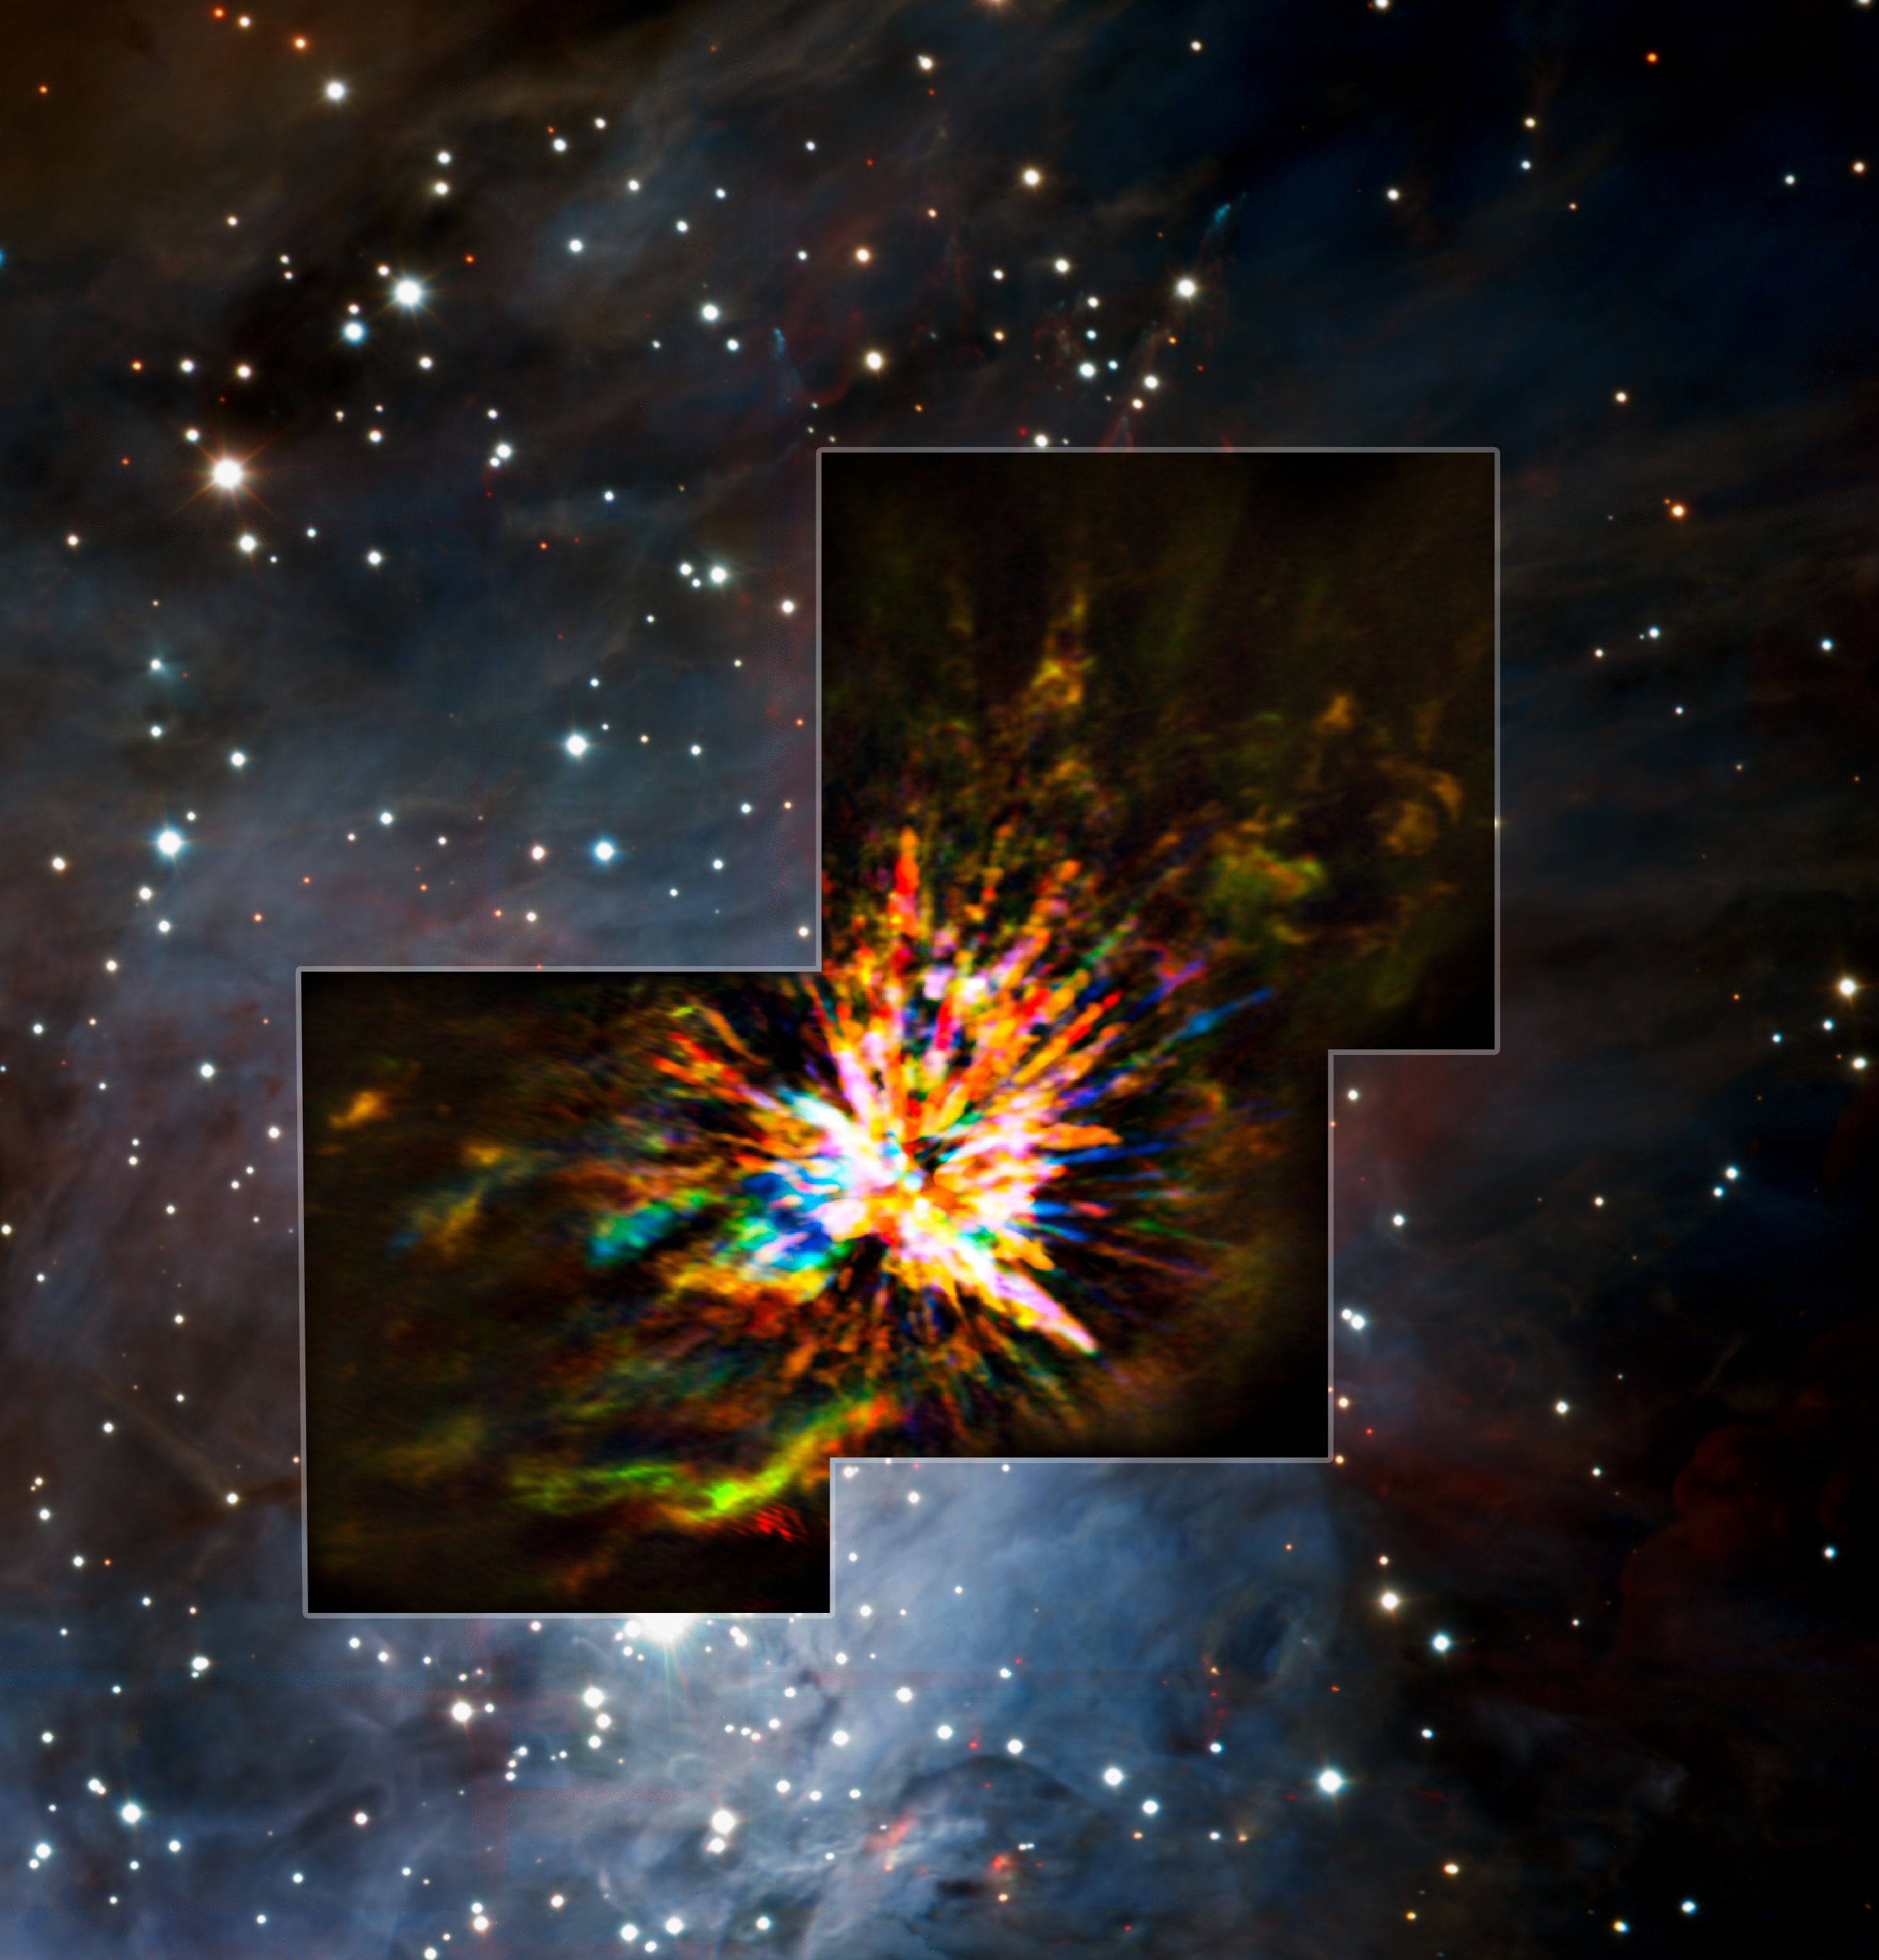

ALMA and VLT views of an explosion in Orion

Stellar explosions are most often associated with supernovae, the spectacular deaths of stars. But new ALMA observations of the Orion Nebula complex provide insights into explosions at the other end of the stellar life cycle, star birth. Astronomers captured these dramatic images of the remains of a 500-year-old explosion as they explored the firework-like debris from the birth of a group of massive stars, demonstrating that star formation can be a violent and explosive process too.

The colours in the ALMA data represent the relative Doppler shifting of the millimetre-wavelength light emitted by carbon monoxide gas. The blue colour in the ALMA data represents gas approaching at the highest speeds; the red colour is from gas moving toward us more slowly.

The background is an infrared image from the HAWK-I camera on ESO's Very Large Telescope. The ALMA data only cover the region marked by the box.

Credit: ALMA (ESO/NAOJ/NRAO), J. Bally/H. Drass et al.